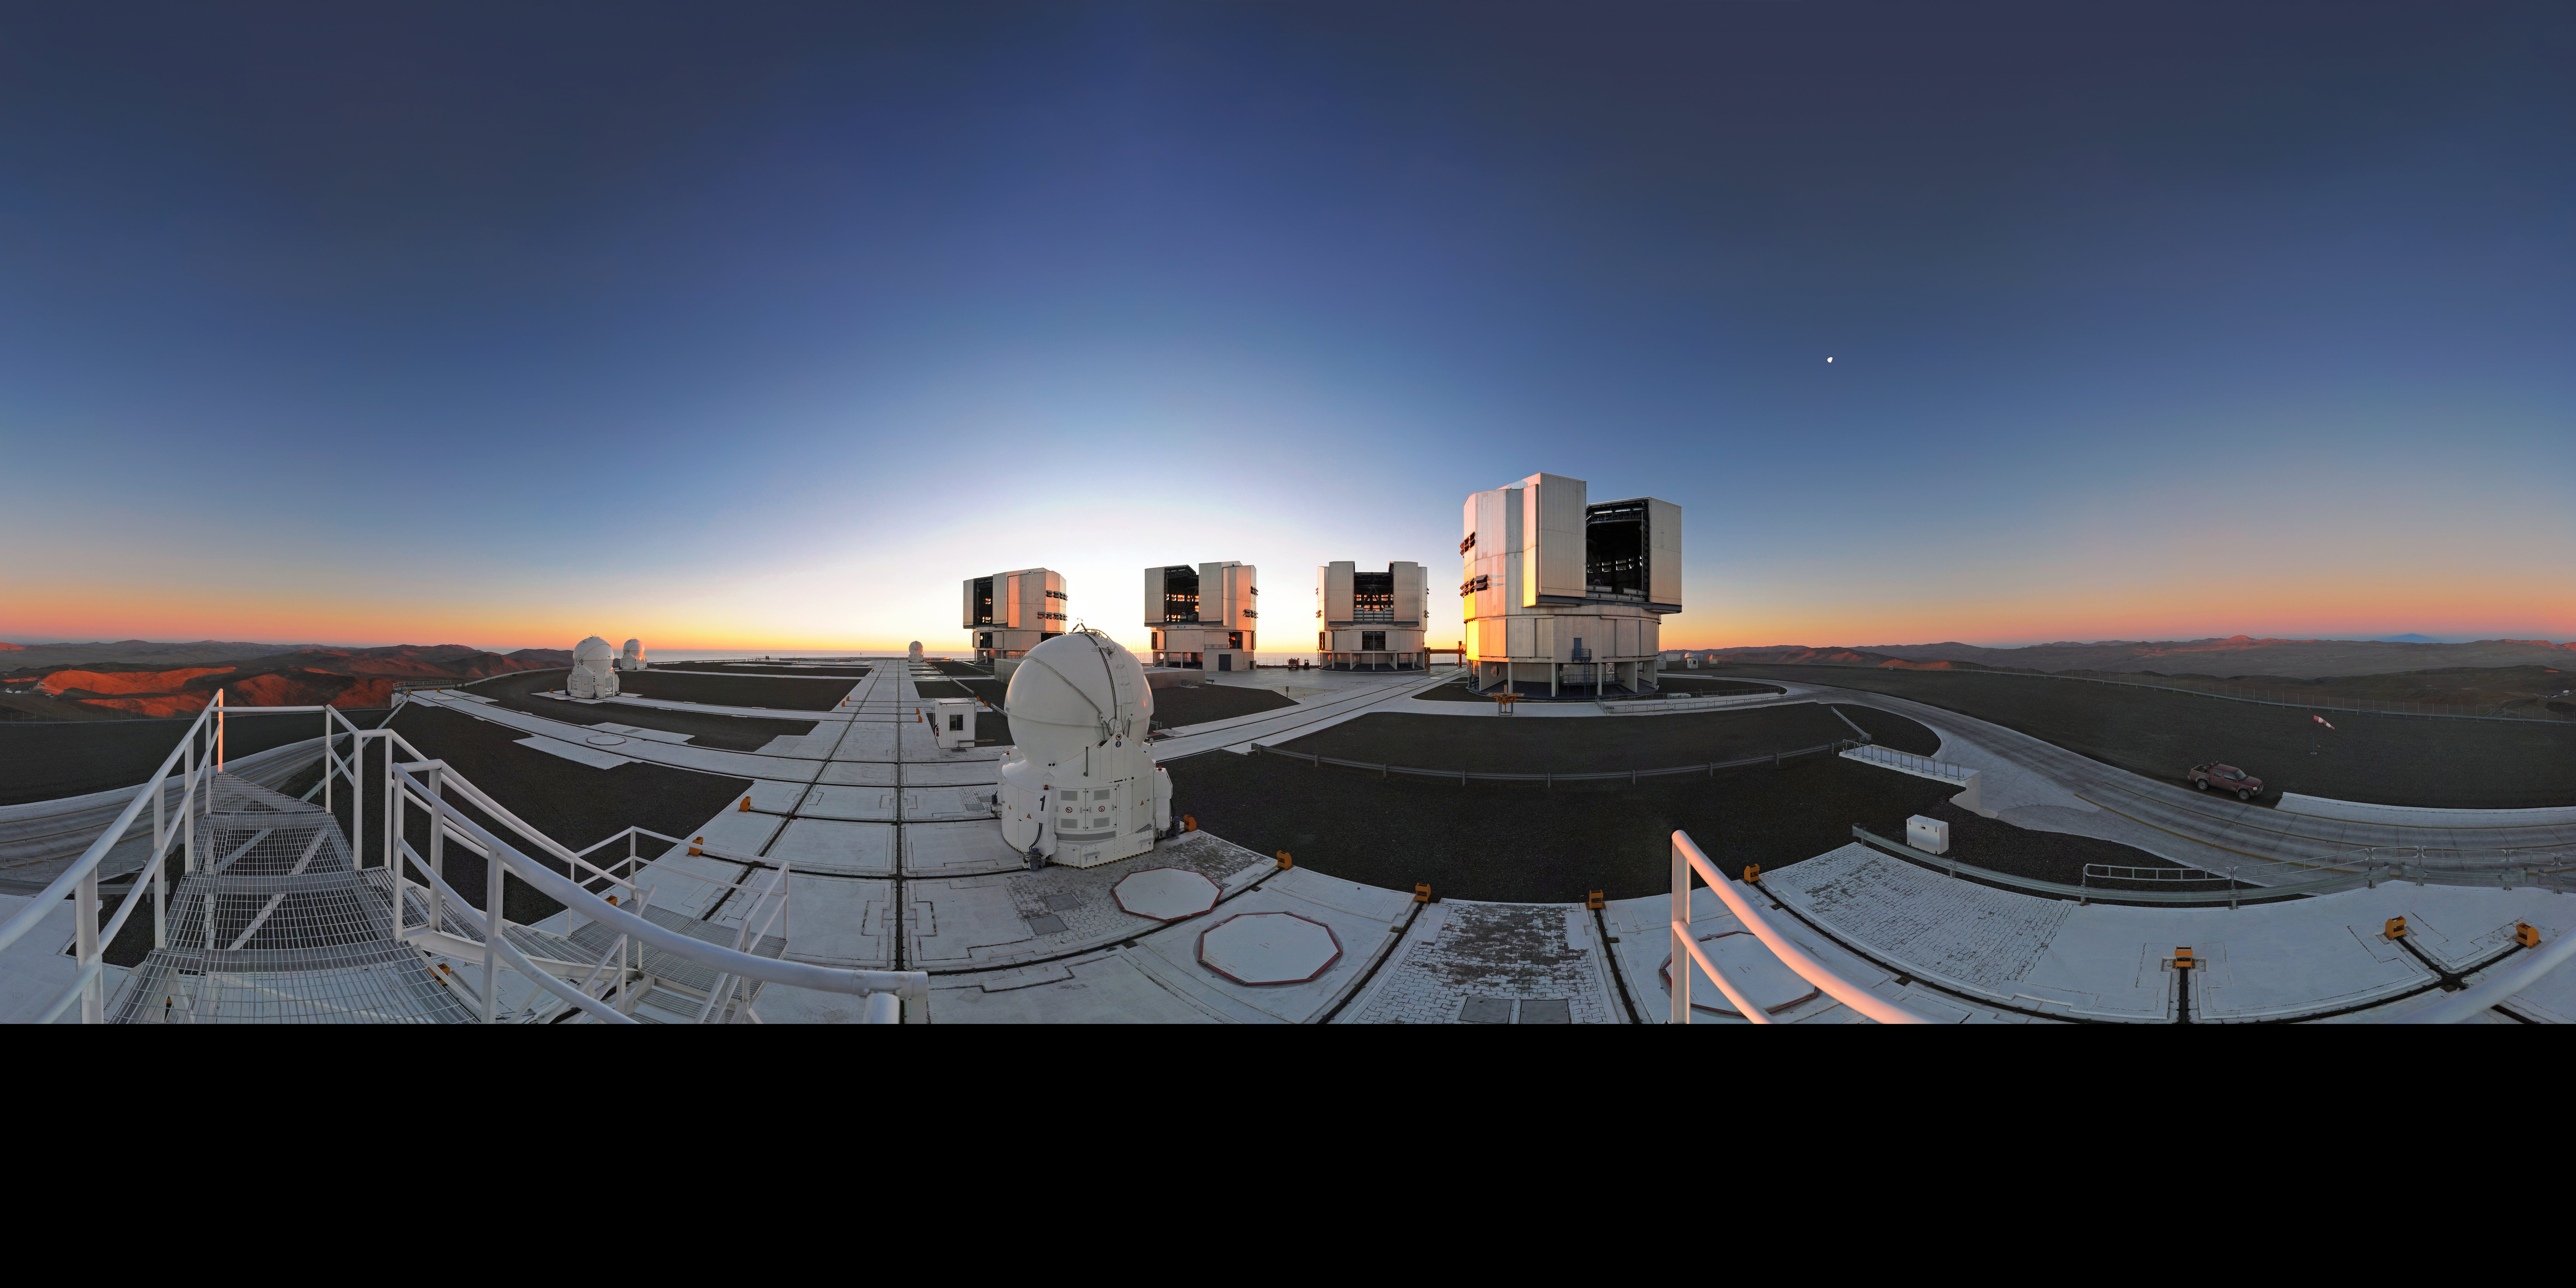

360° panorama of the VLT platform at sunset

Spectacular 360-degree panorama of the VLT platform at sunset, when the telescopes are opening and preparing for the night observations. With four Unit Telescopes with main mirrors 8.2 metres in diameter and four movable 1.8-metre Auxiliary Telescopes, the VLT is the flagship facility for European ground-based astronomy, and one of the most productive astronomical observatories in the world.

Credit: ESO/S. Brunier